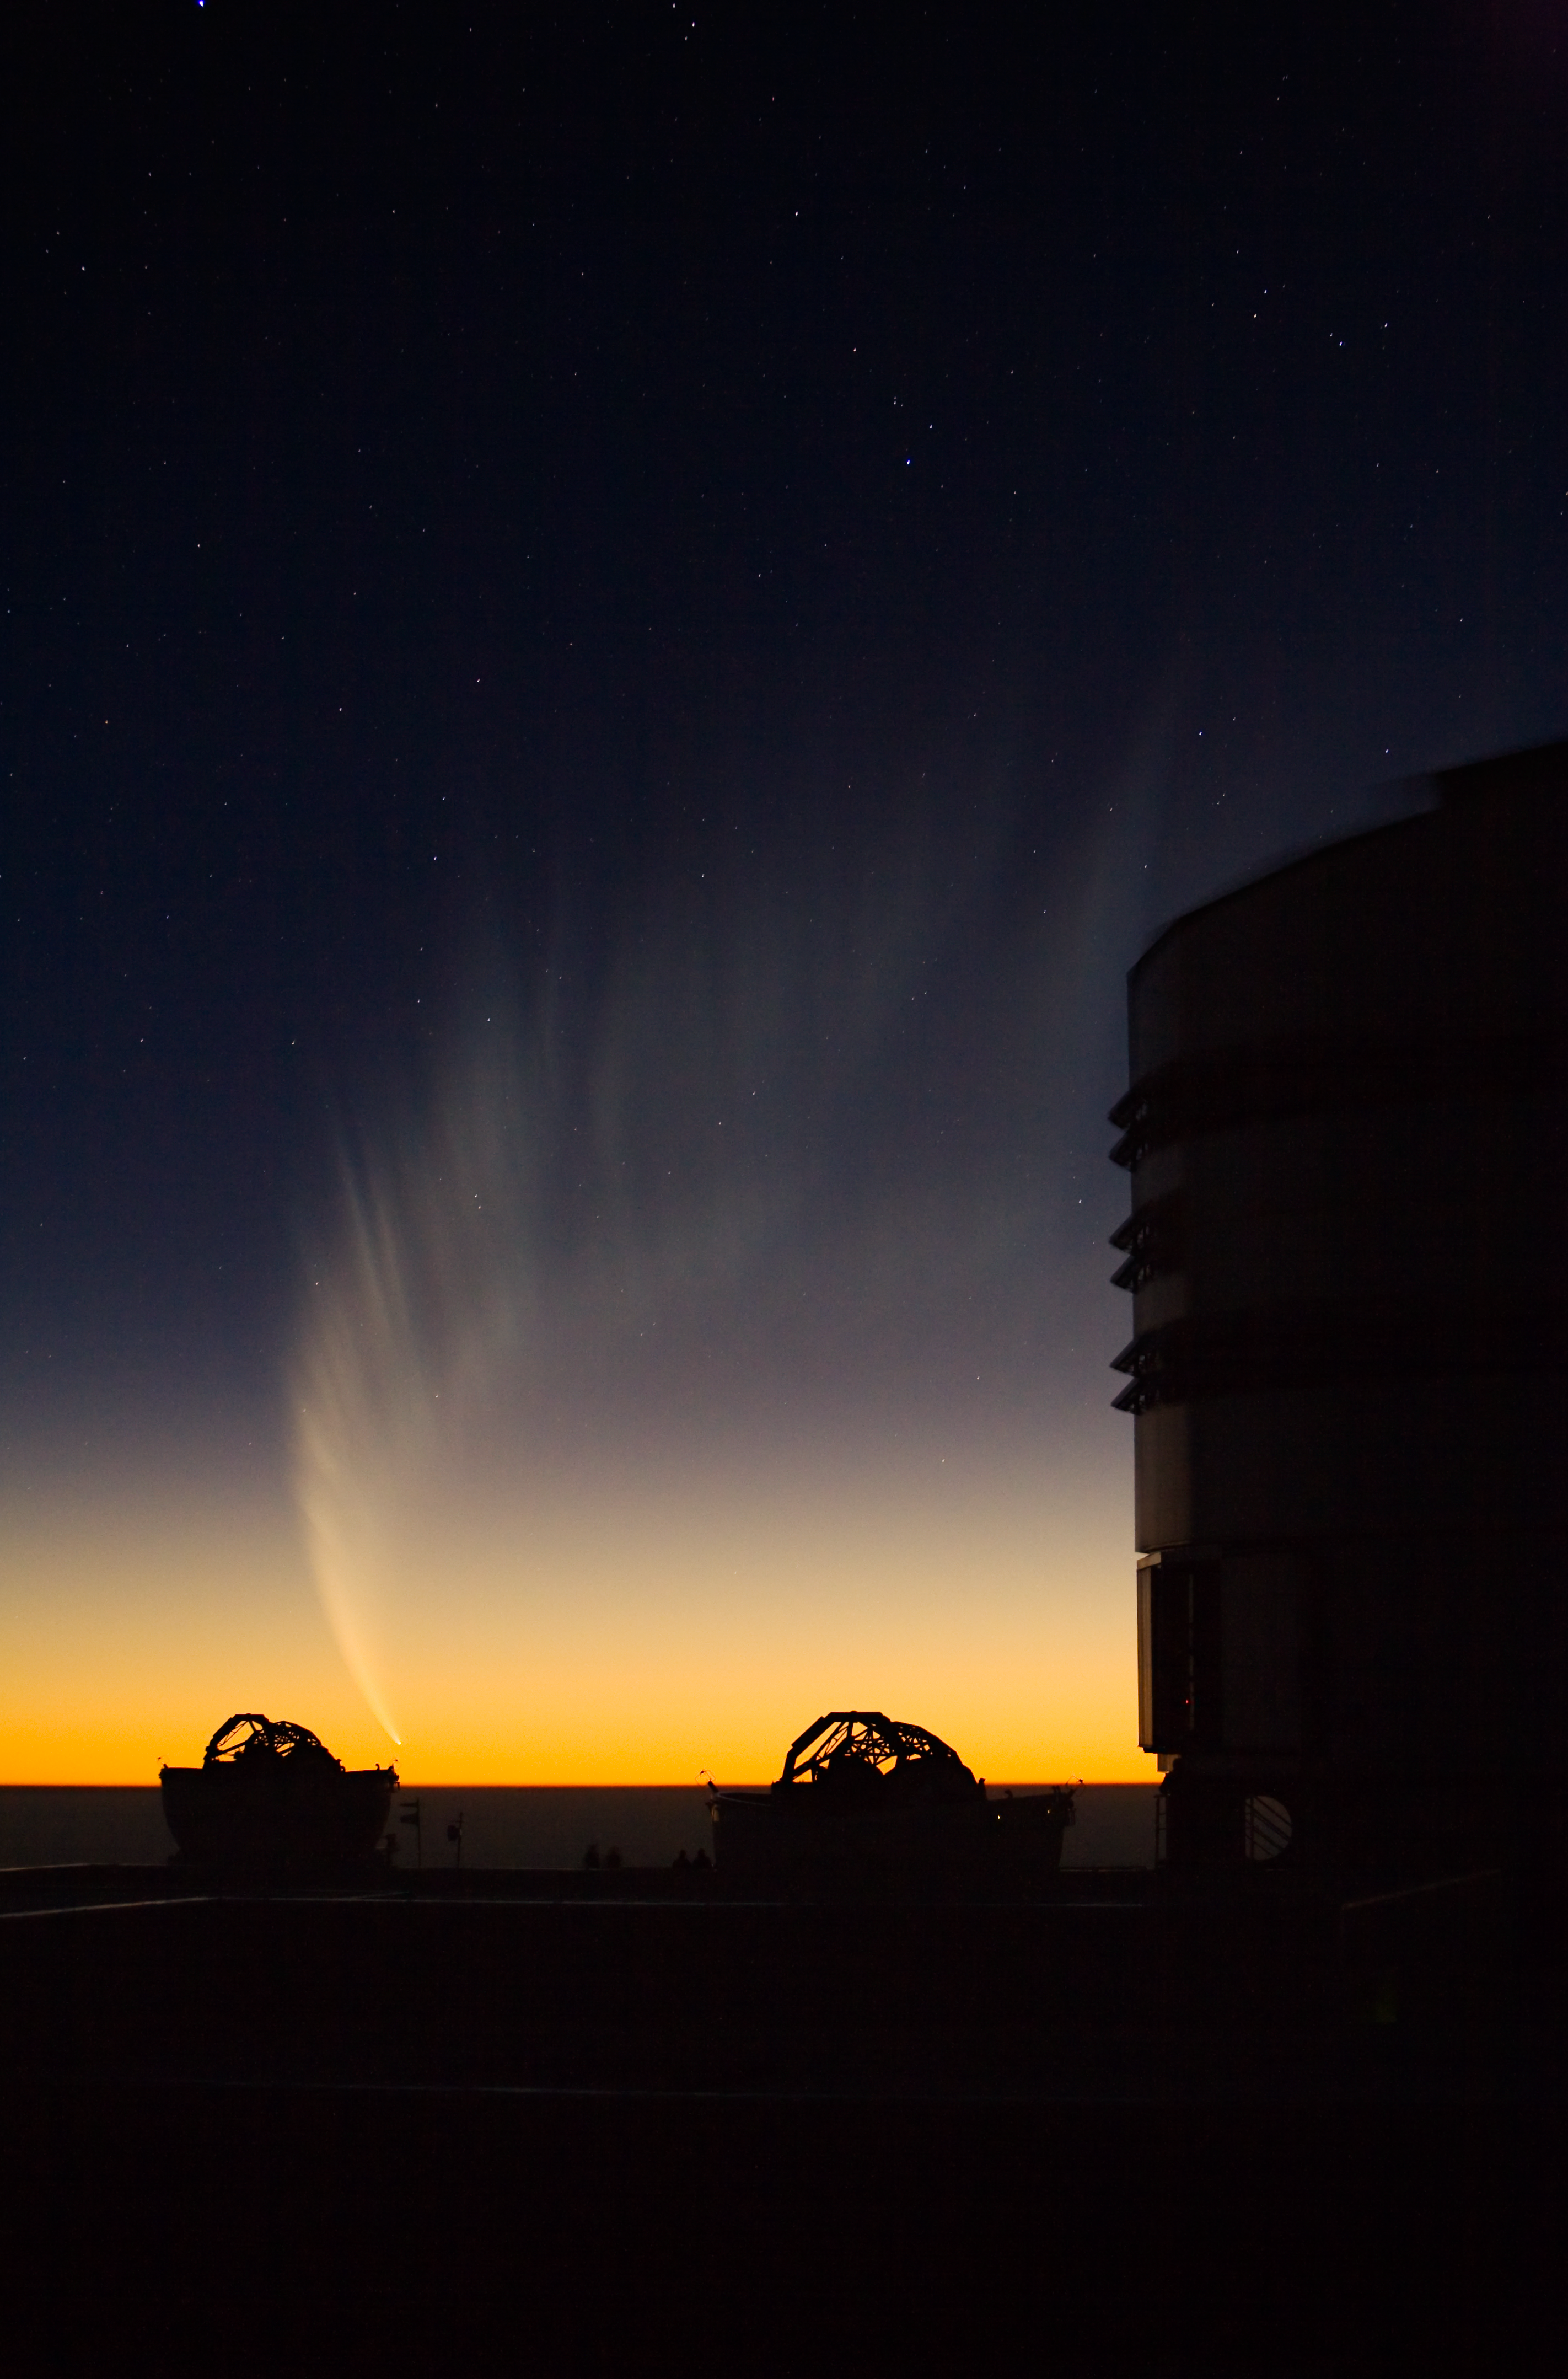

Comet McNaught over Paranal

The gigantic tail of Comet McNaught covered over 70 degrees in the evening sky of late January 2007. In the foreground, one sees the silhouette of two Auxiliary Telescopes and part of the enclosure of ANTU, the first VLT Unit Telecope.

Credit: ESO